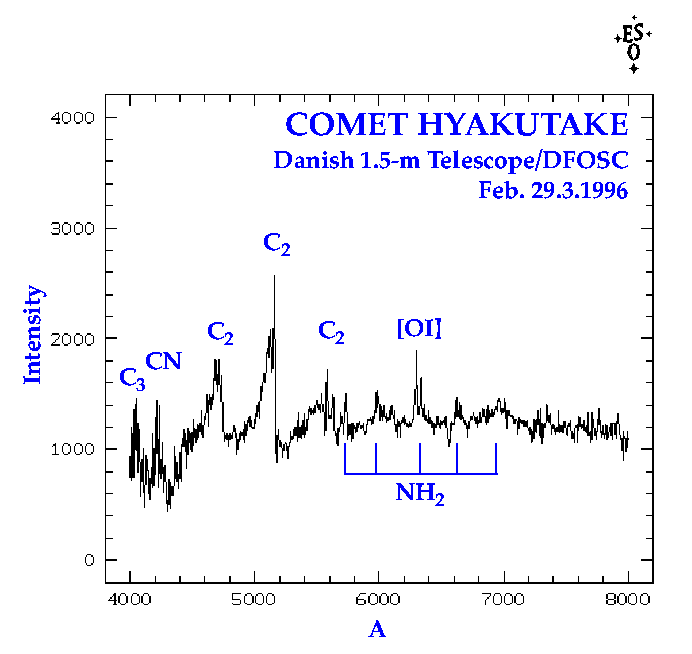

Comet Hyakutake

Spectra of Comet Hyakutake were obtained at the ESO La Silla Observatory on February 29.3 UT by Klaus Simon (Institute for Astronomy and Astrophysics, University of Munich, Germany) and Chris Lidman (ESO-Chile). They used the Danish 1.54-m telescope with the multi-mode DFOSC instrument and a large CCD. The slit was centred on the brightest part of the cometary coma. The frames were reduced by S. Benetti (ESO-Chile). This graphical representation is based on the combination of two 10-min exposures. They have been calibrated to show the wavelength (abscissa, in Angstrom) and relative intensity (ordinate). The spectrum covers the wavelength region 4000-8000 A with a spectral resolution of approx. 12 A.

Credit: ESO